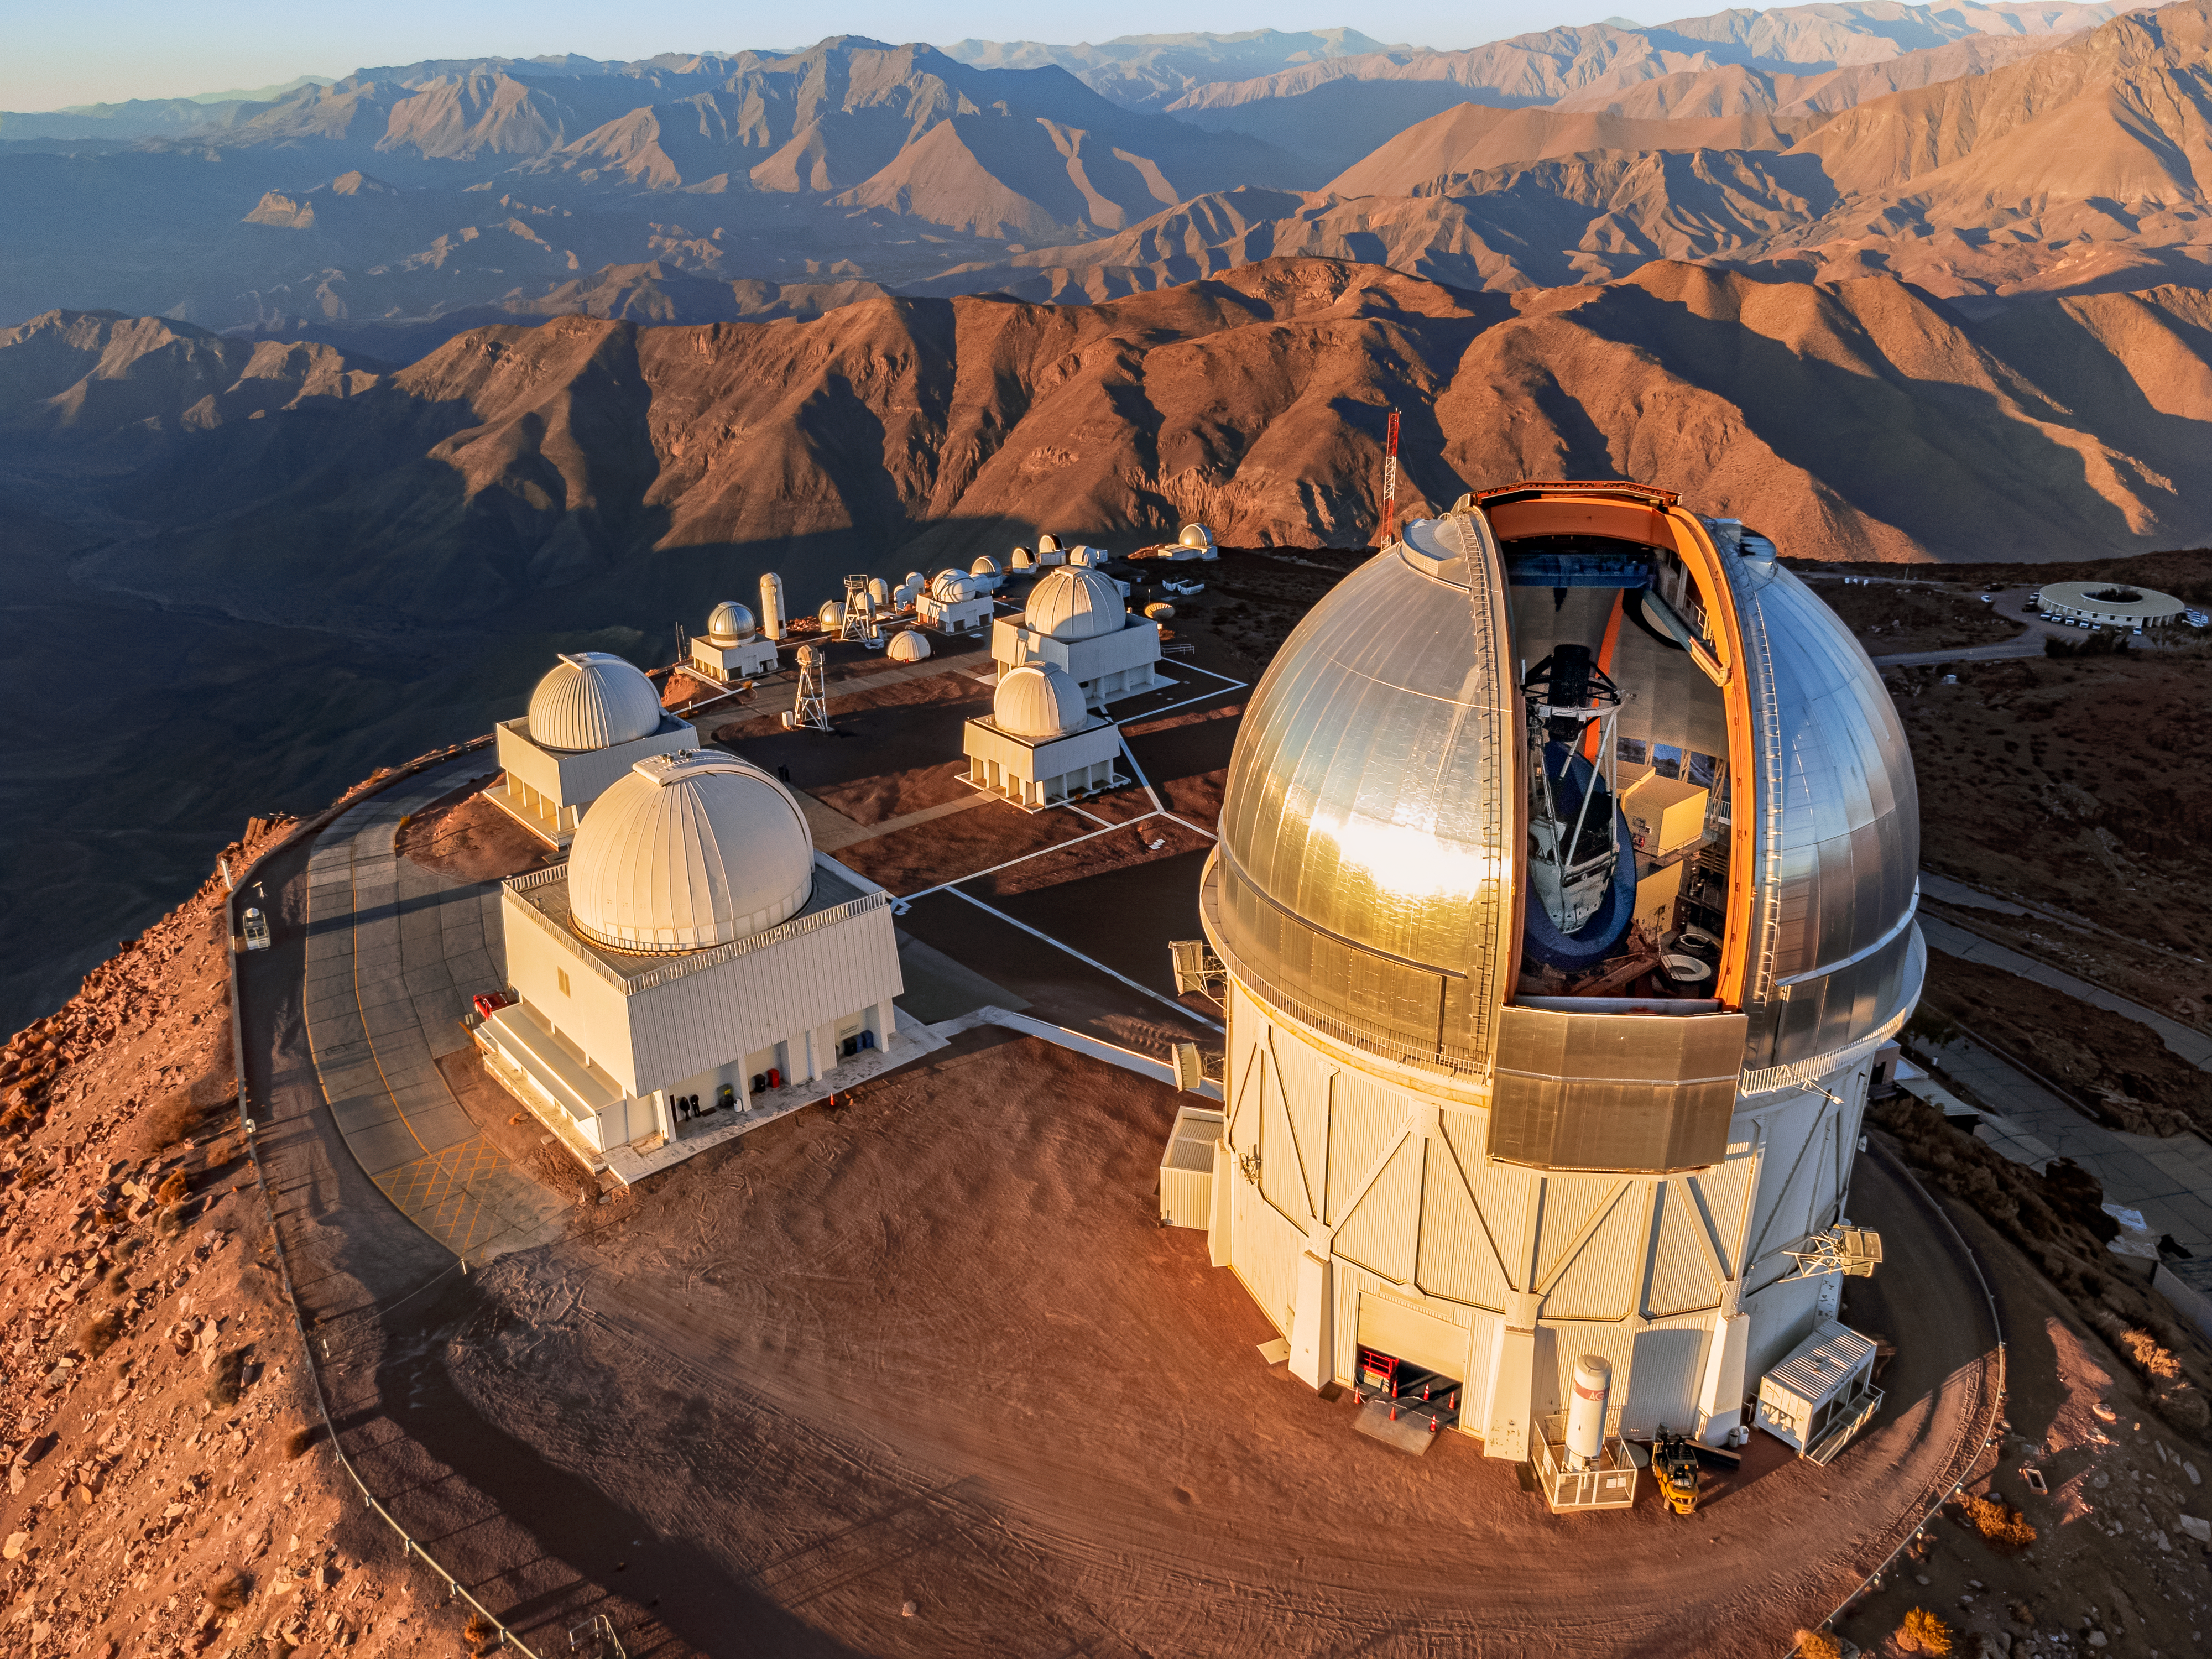

CTIO on the Edge of the World

Beautiful sunsets often grace the telescopes of Cerro Tololo Inter-American Observatory (CTIO), a Program of NSF NOIRLab. Pictured in this aerial image are the Víctor M. Blanco 4-meter Telescope (foreground), the SMARTS 1.5-meter, 0.9-meter, and 1.0-meter Telescopes, the Curtis Schmidt Telescope, and many more of the 40+ NOIRLab-operated telescopes in the foothills of the Chilean Andes. At 2200 meters (7200 feet) above sea level and in its relatively isolated position, Cerro Tololo is the perfect place to observe the southern skies. In fact, the summit takes its name from the way it drops away steeply on the northern side, as described by the local Indigenous Diaguita people. After 60 years of fruitful discoveries, CTIO continues to push the boundaries of astronomy with bountiful observations of the abyss up above.

Credit: CTIO/NOIRLab/NSF/AURA/T. Matsopoulos